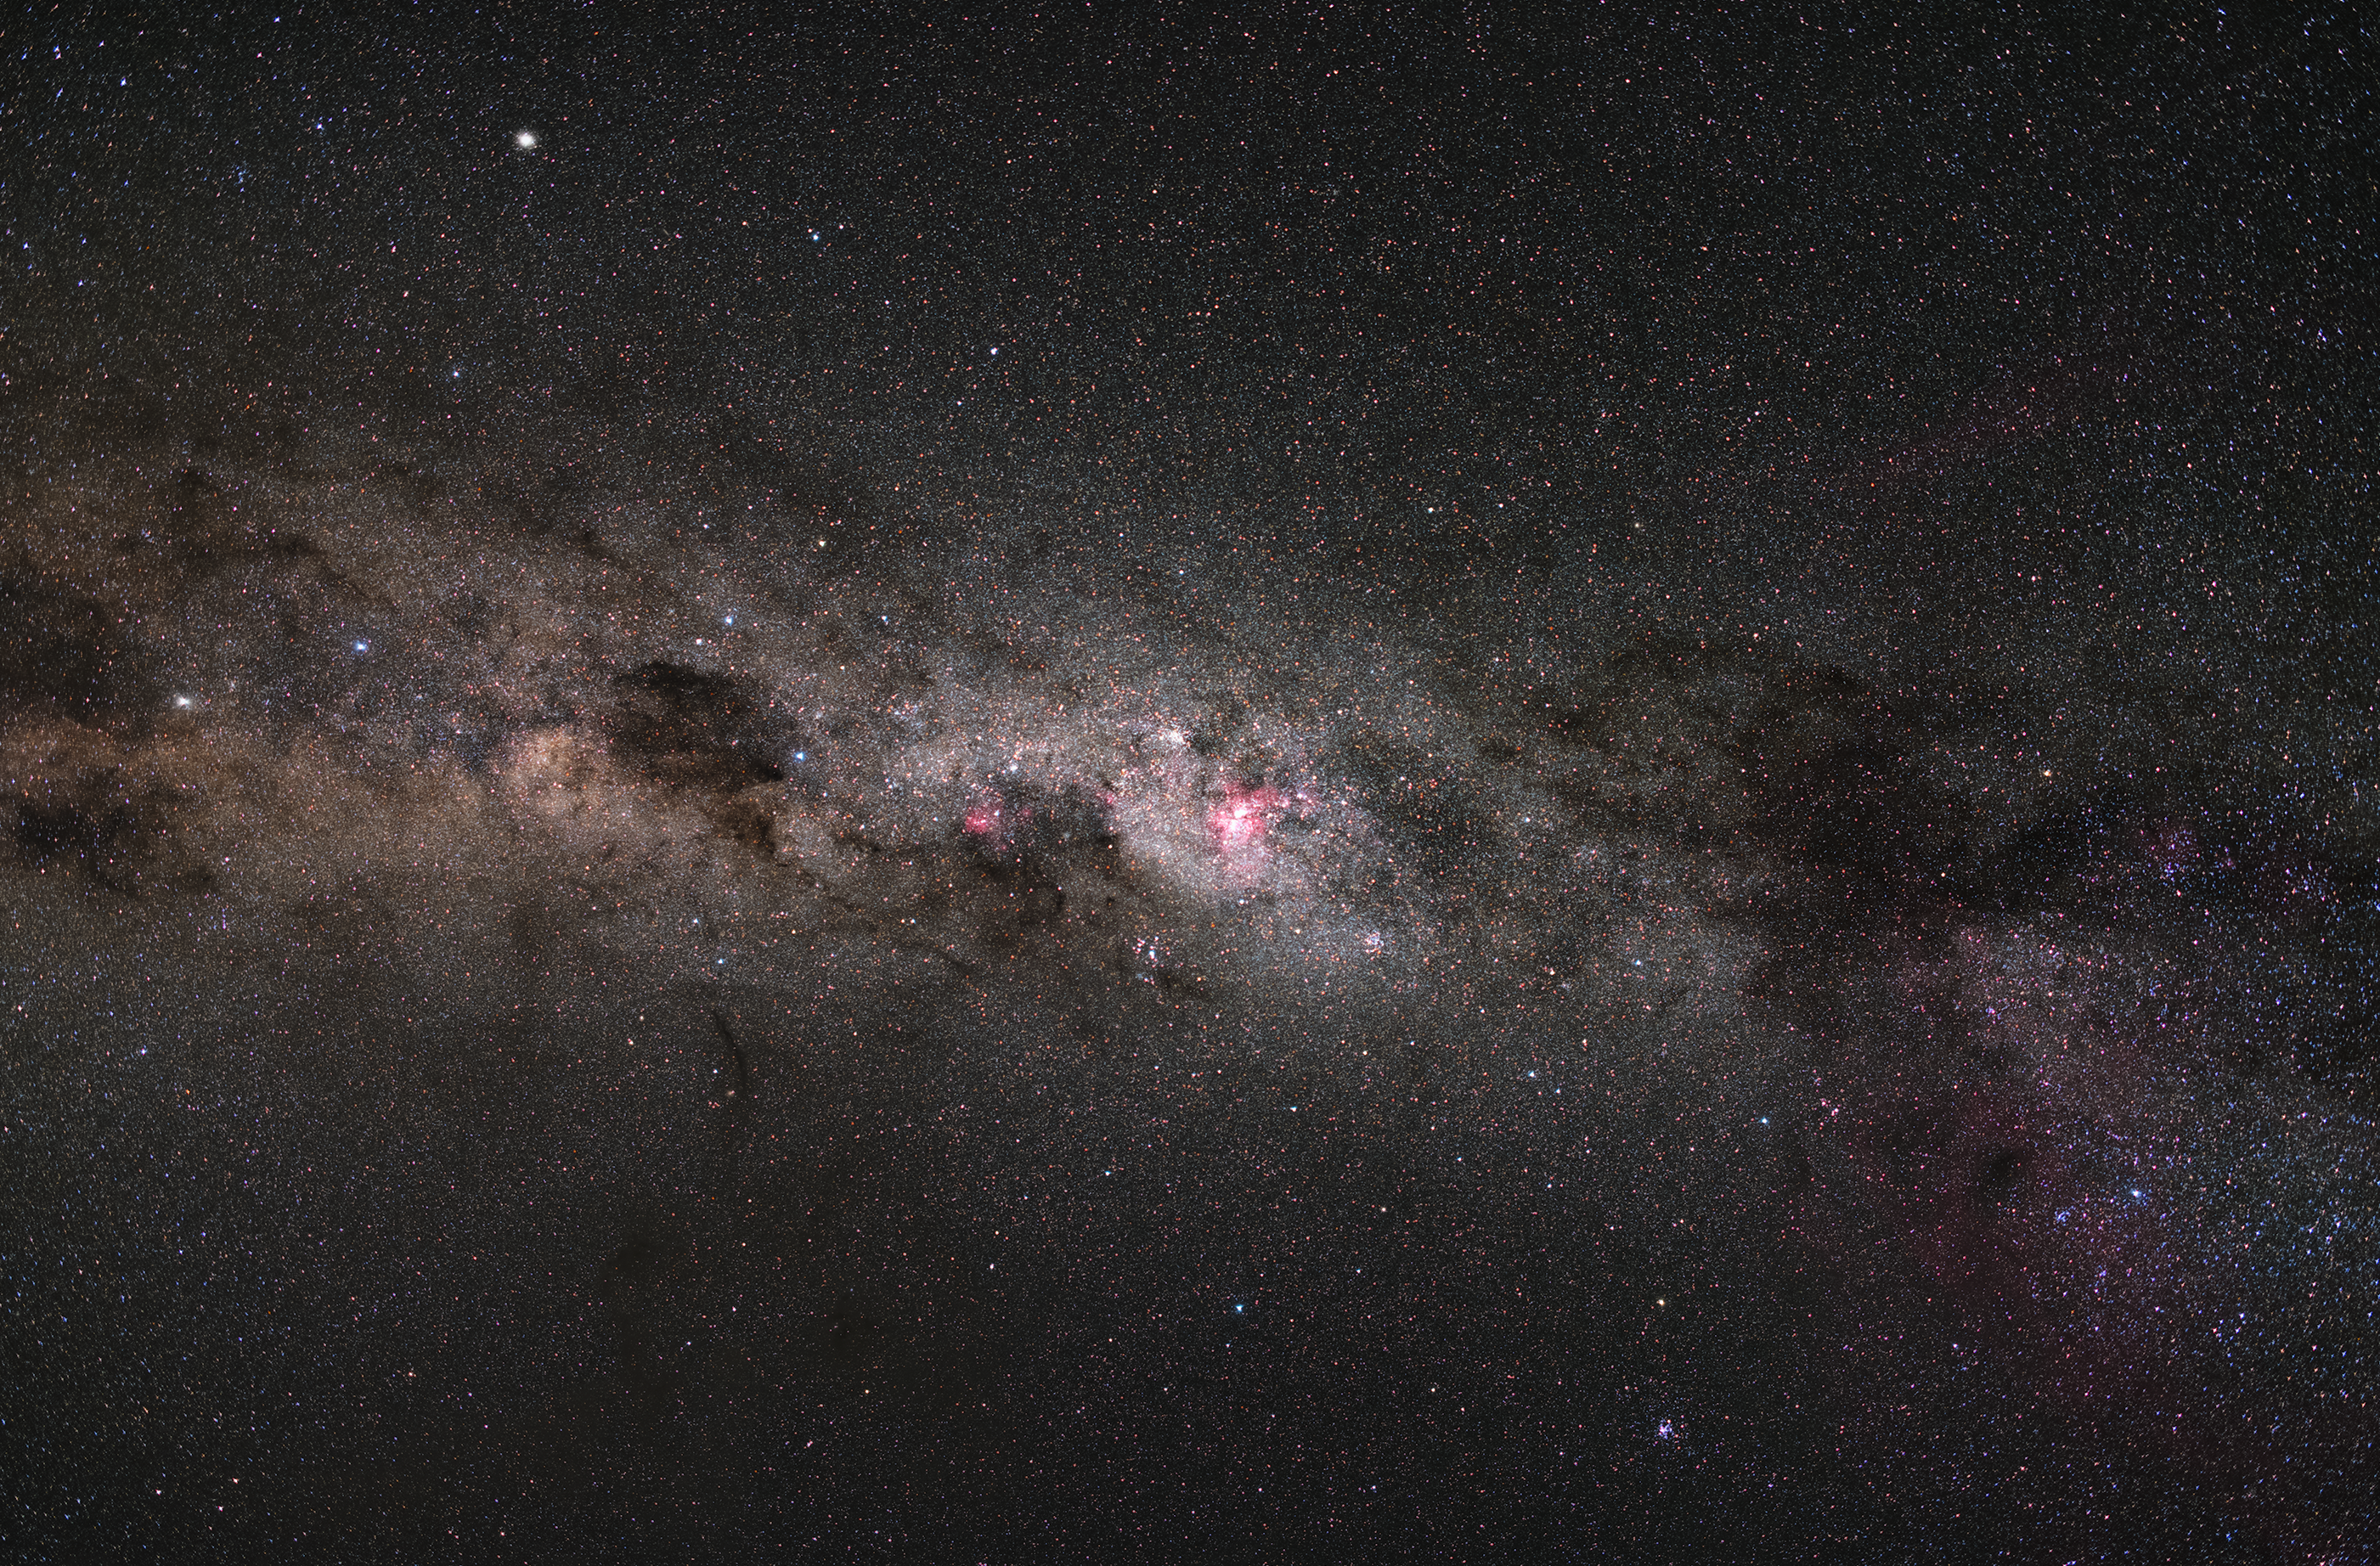

Arm of the Milky Way Galaxy

The Milky Way Galaxy is a spiral galaxy full of a plethora of astronomical phenomena. This image captures the stars and illuminated gas and dust of one of the spiral arms of the Milky Way galaxy, our galaxy. In the centre of the image is the eta Carinae nebula, in the Southern constellation of Carina (the keel).

Credit: Zdeněk Bardon/ESO